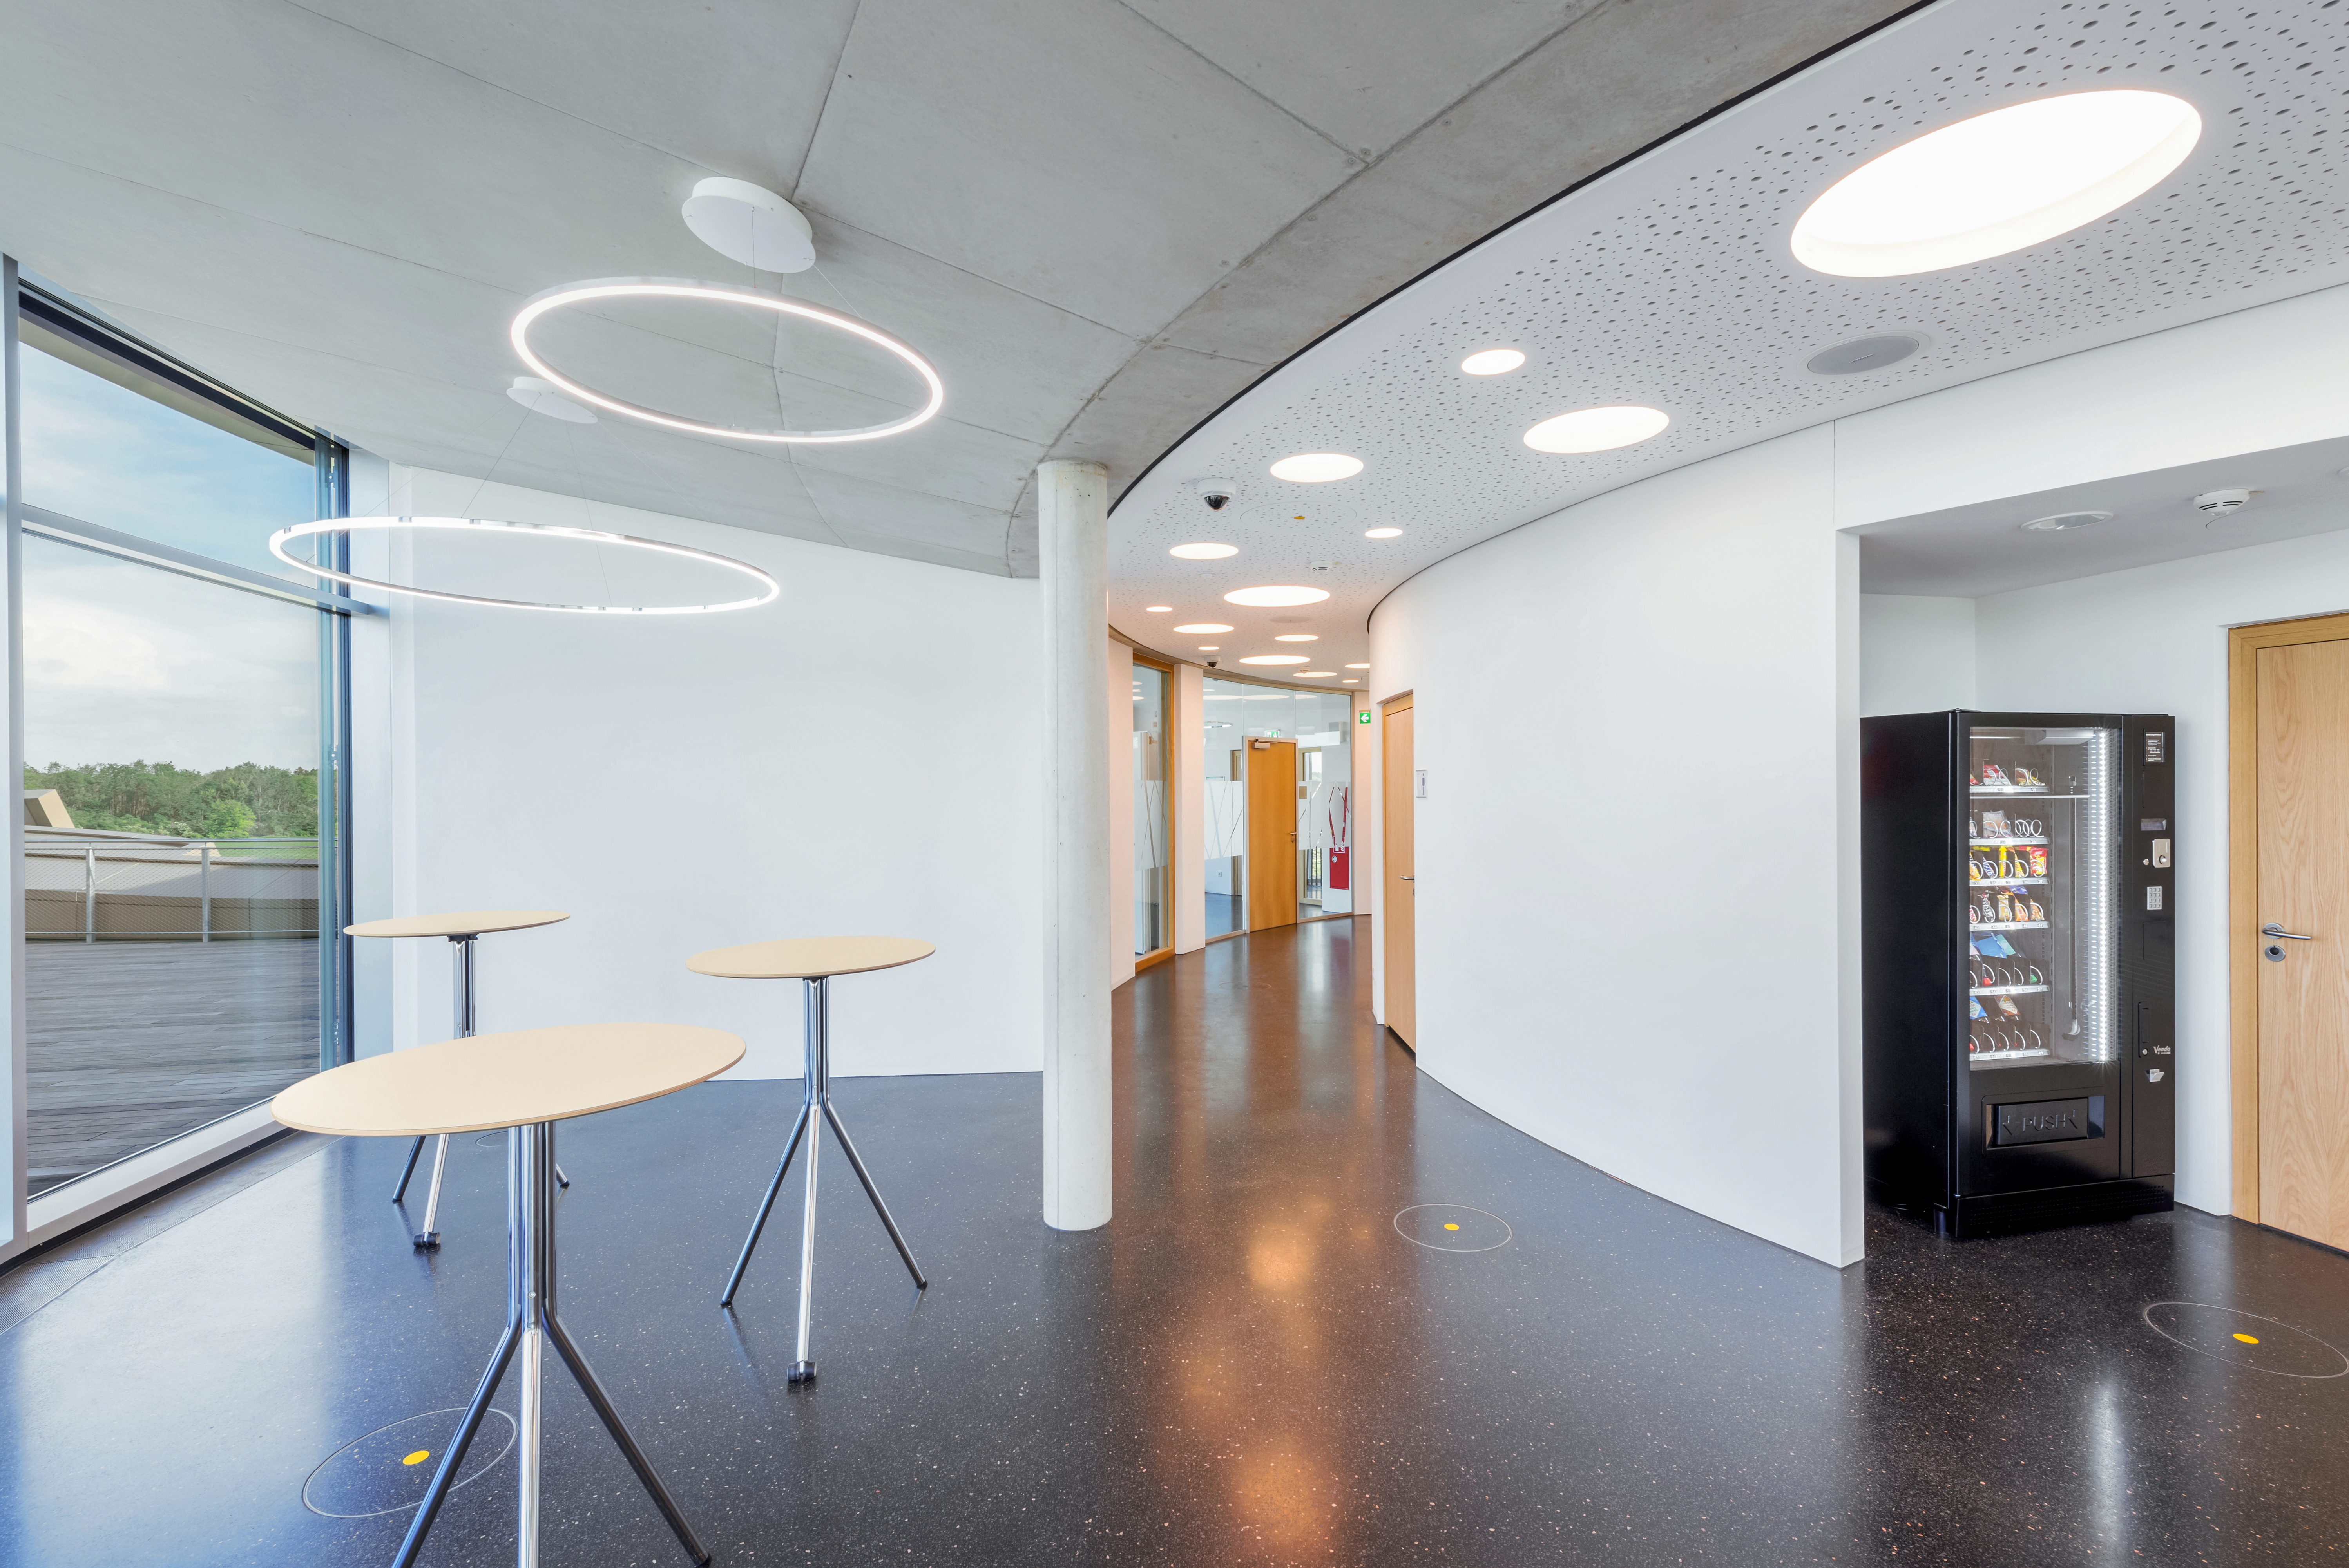

ESO Supernova Foyer

An image of the foyer at the top of the ESO Supernova Planetarium & Visitor Centre. Between the seminar room and the rooftop deck the foyer is the perfect place for coffee breaks, finger foods, or cocktail hours. When the weather is clear it has a view of the beautiful Alps, and it always has a view of the rooftop, showcasing Supernova's unique architecture.

Credit: Brillux, Sven Rahm Fotografie